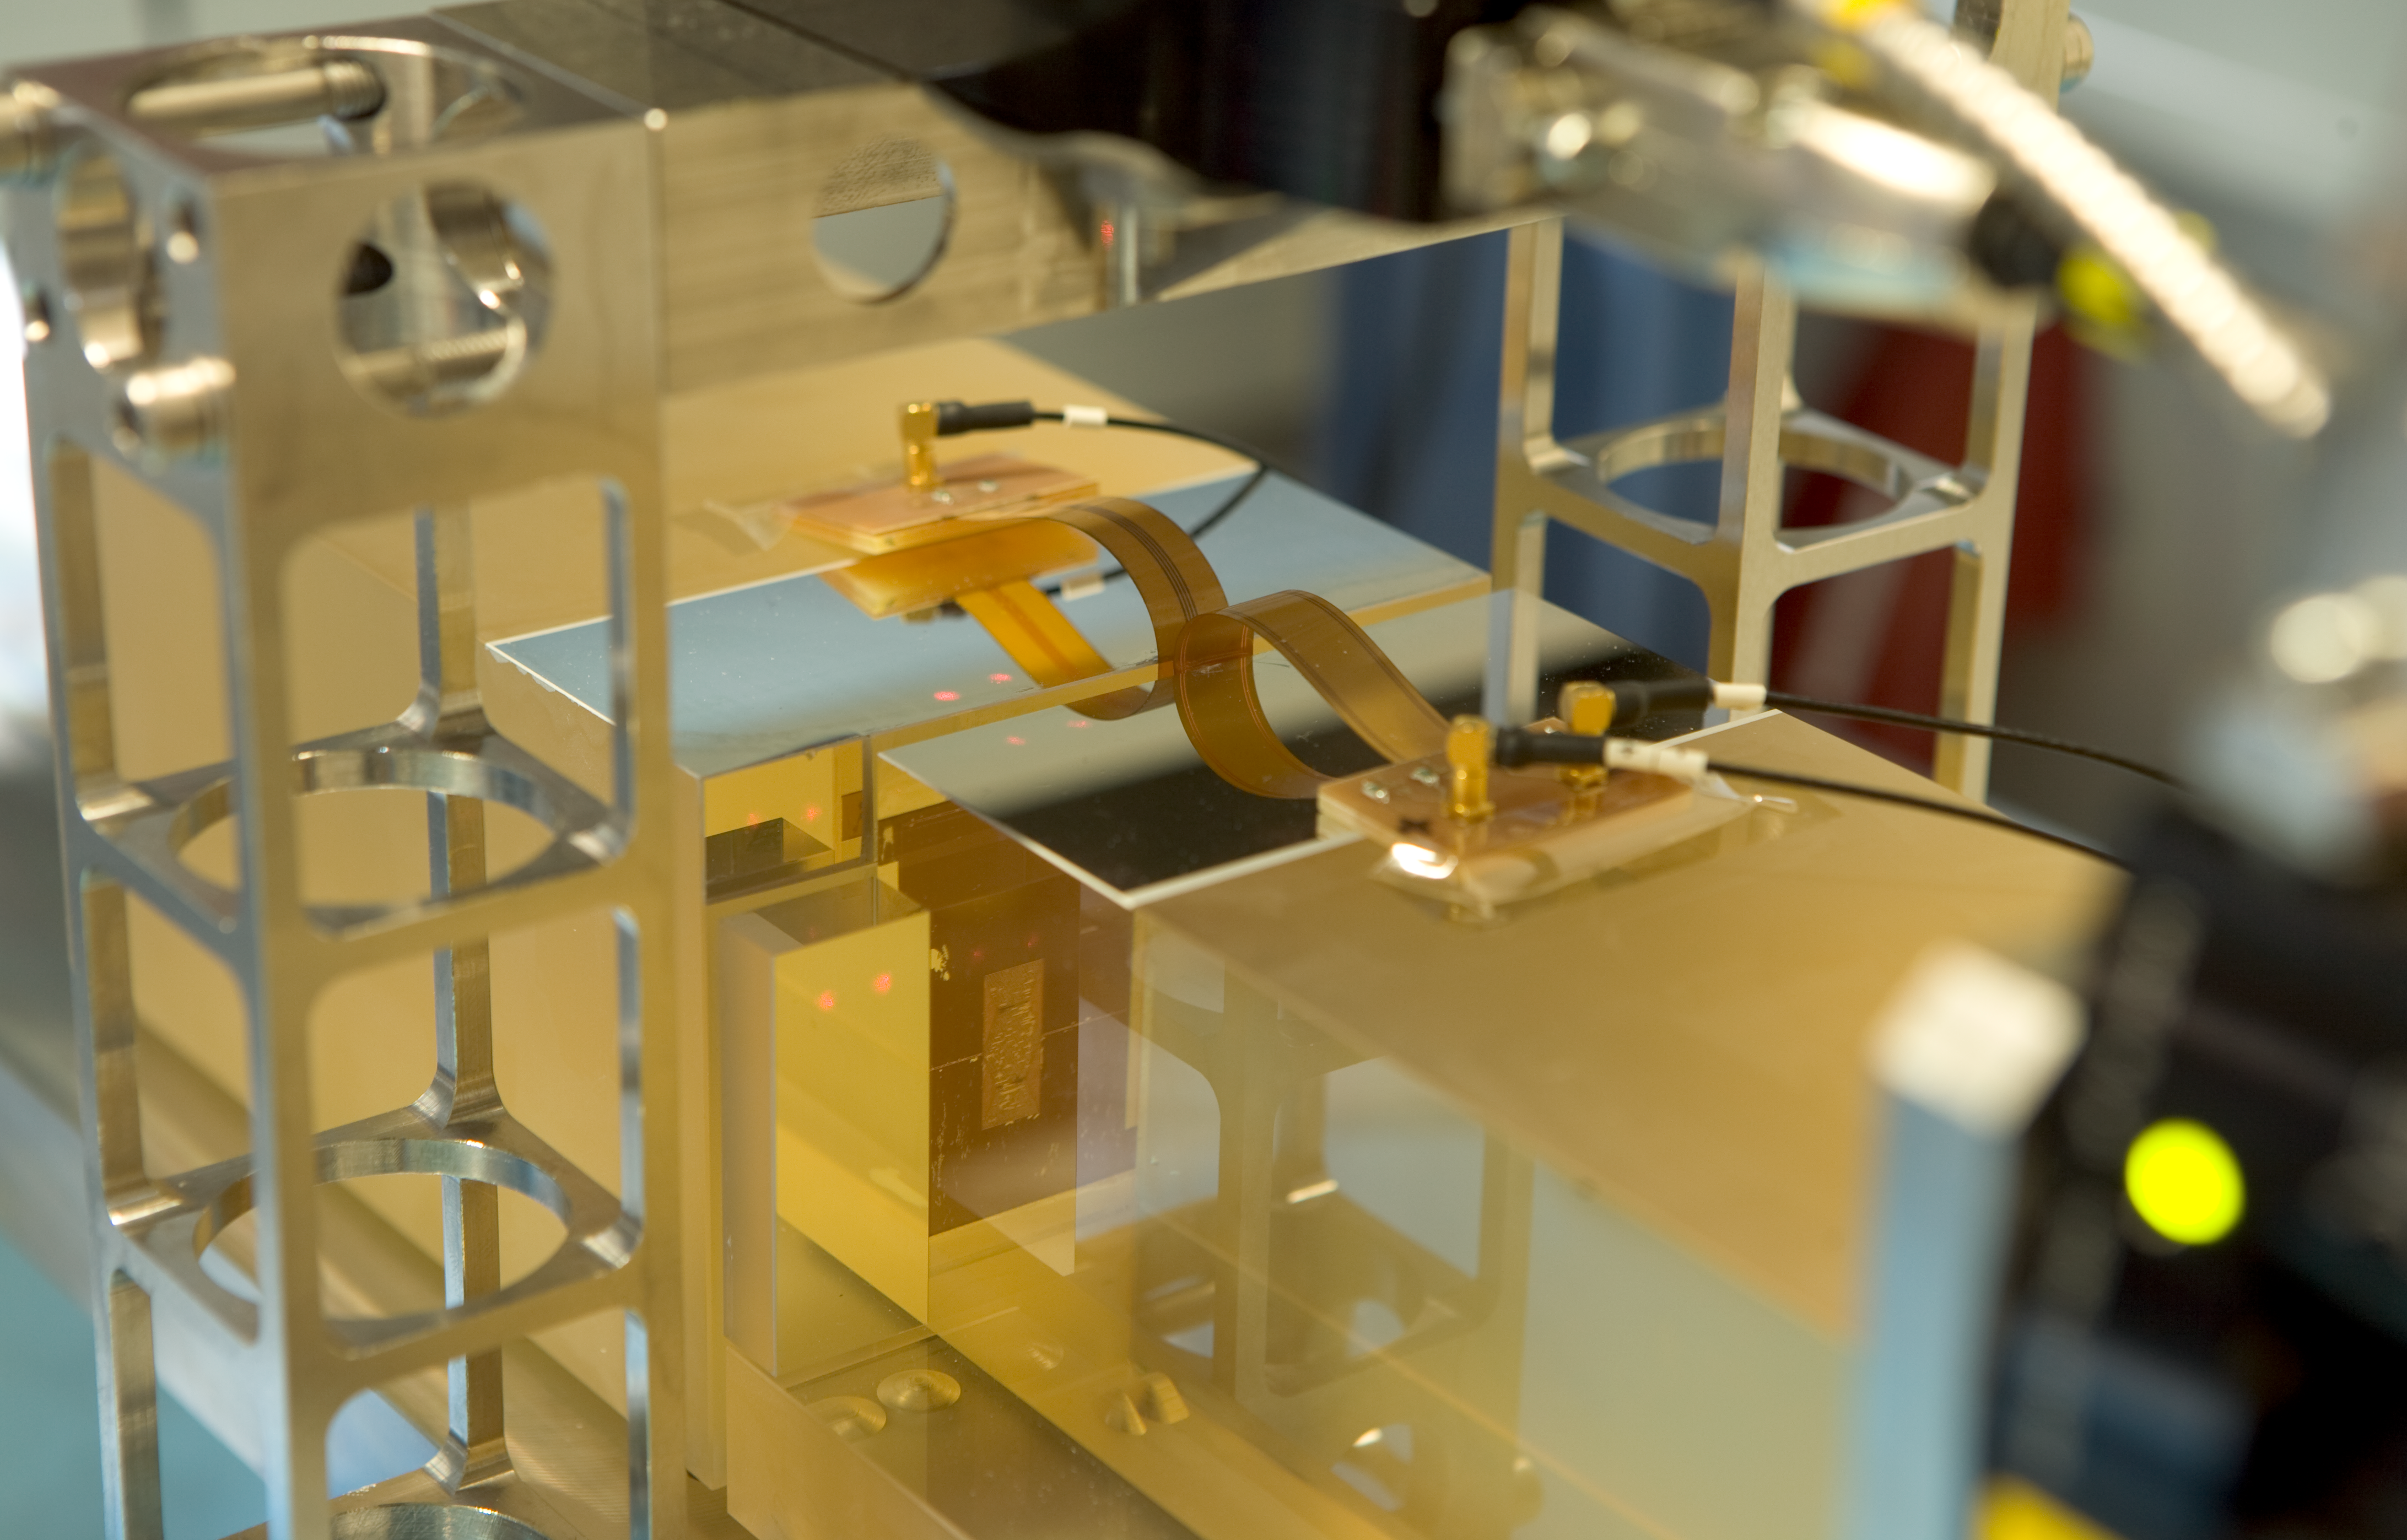

ASM Mirror Gap Control

Scale model of the ASM Mirror Gap Control, which controls and measures the width of the gap between mirror-segments for the ELT.

Credit: ESO/H.H.Heyer